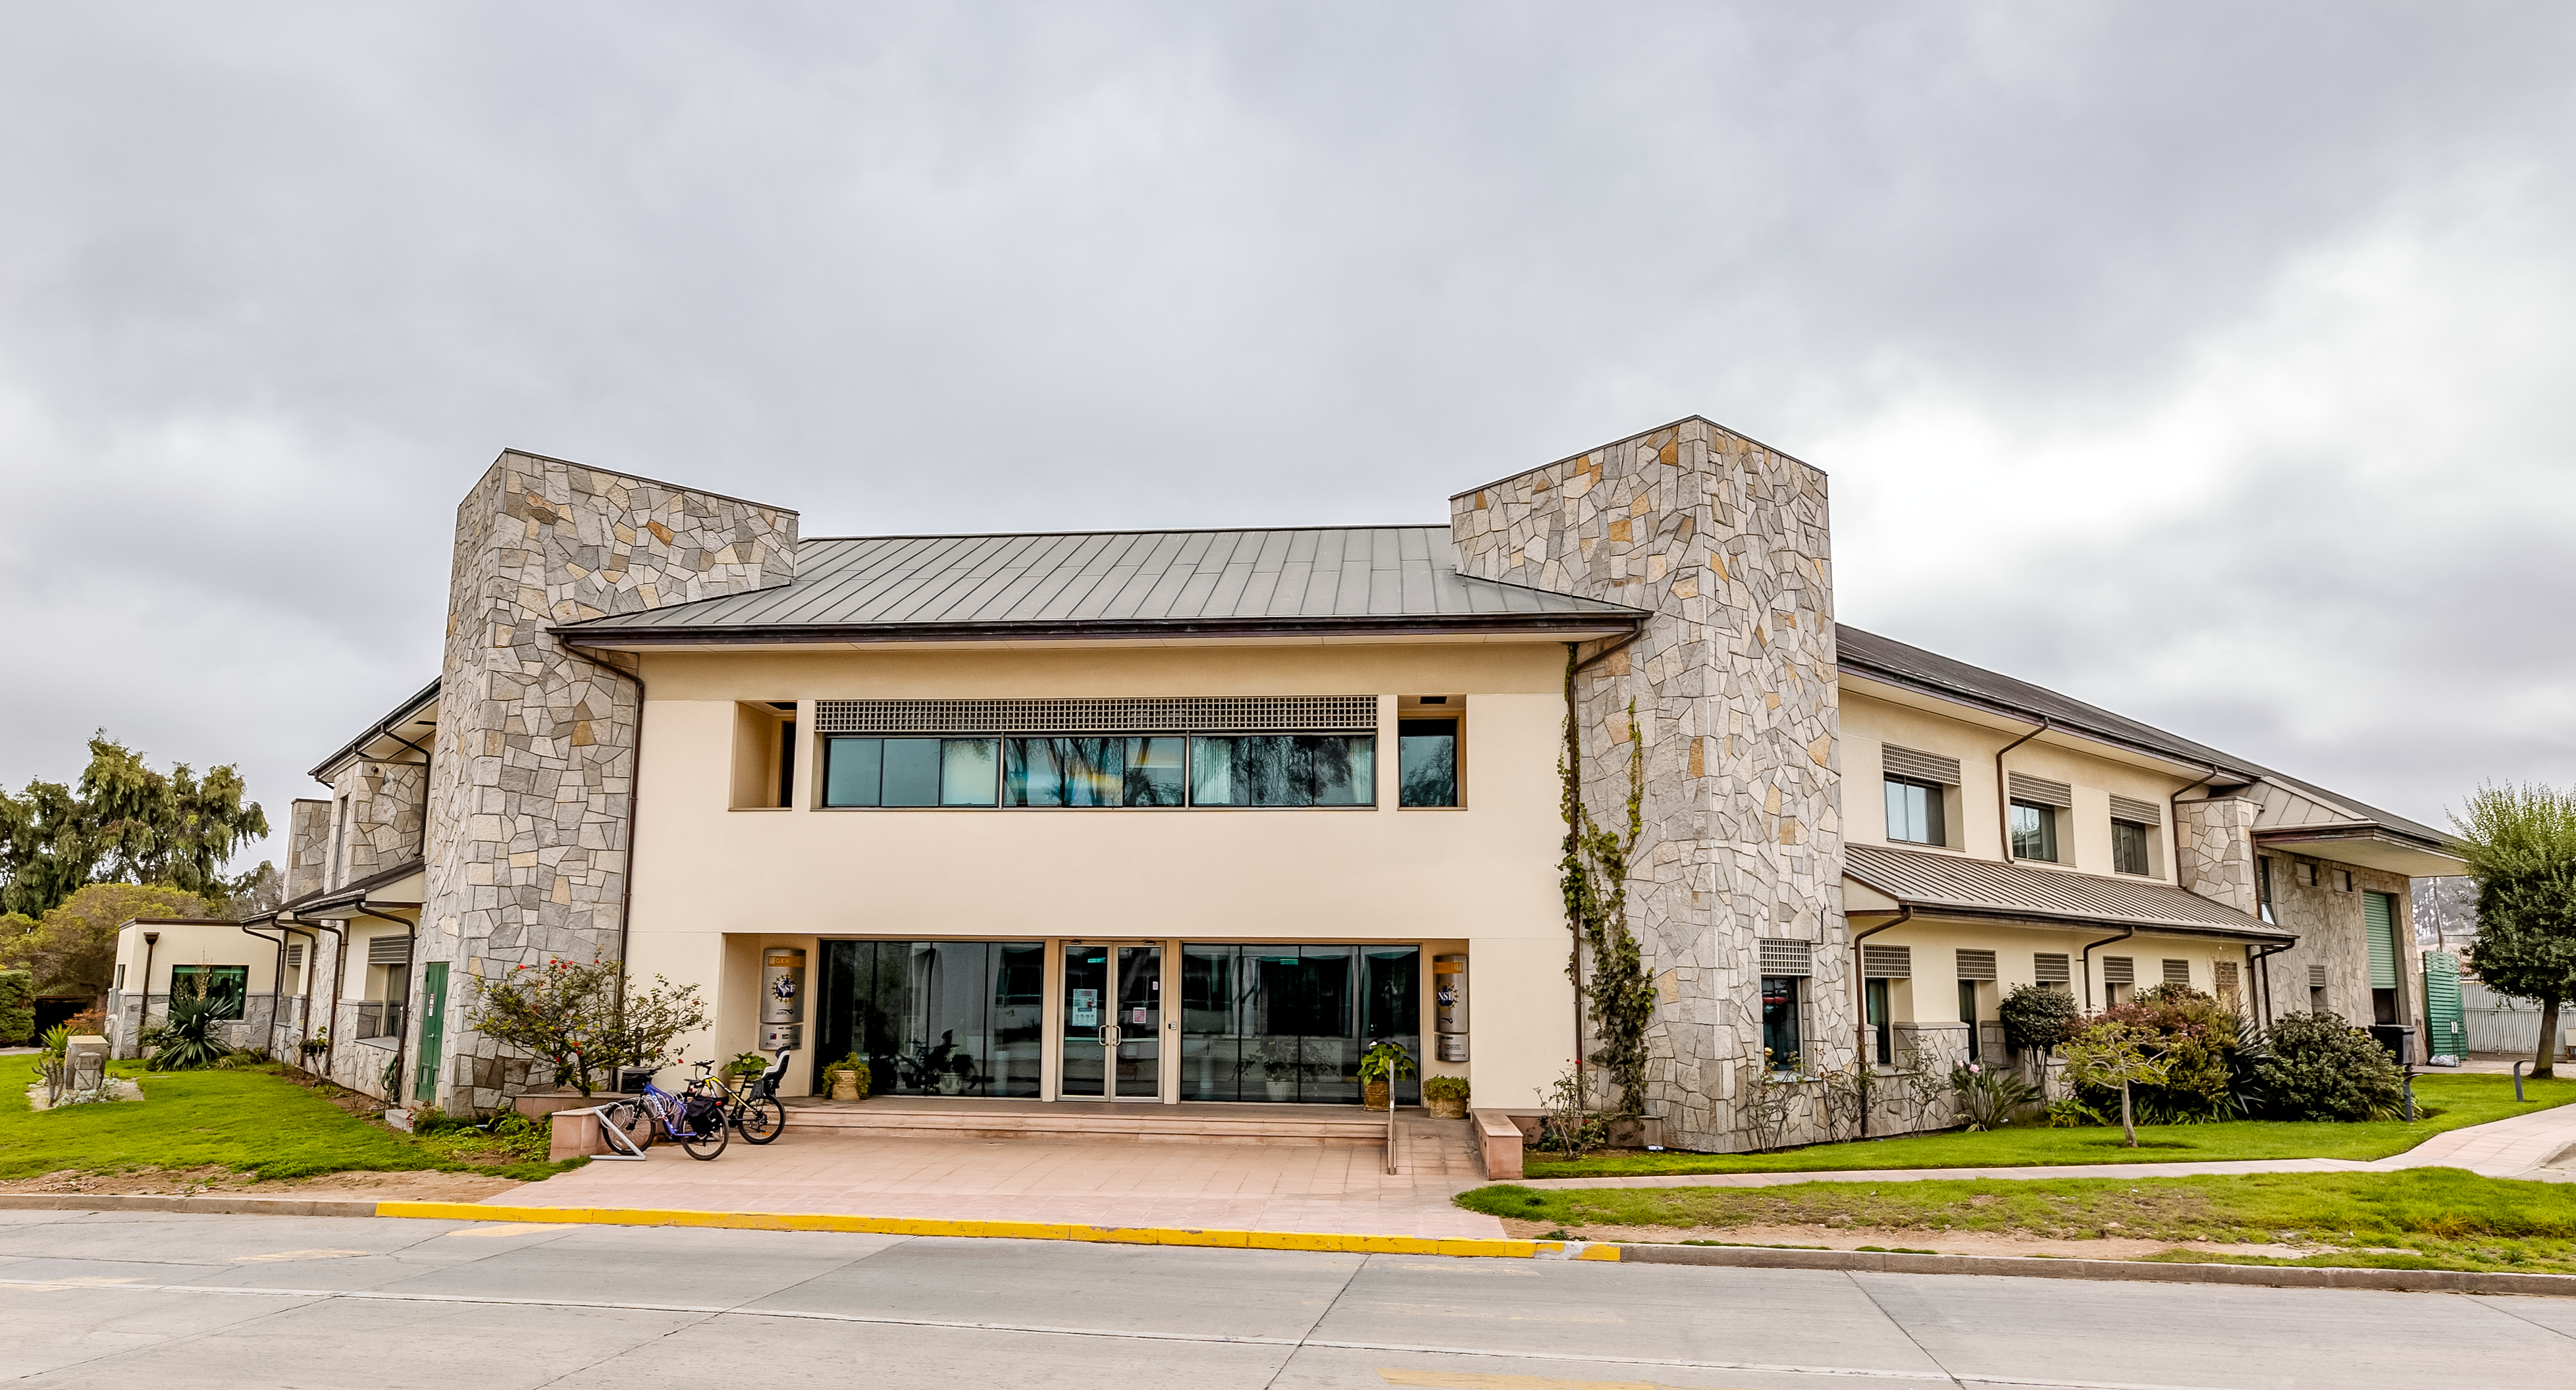

AURA Recinto Front

The front end of the AURA Recinto building in La Serena, Chile.

Credit: NOIRLab/NSF/AURA/T. Slovinský